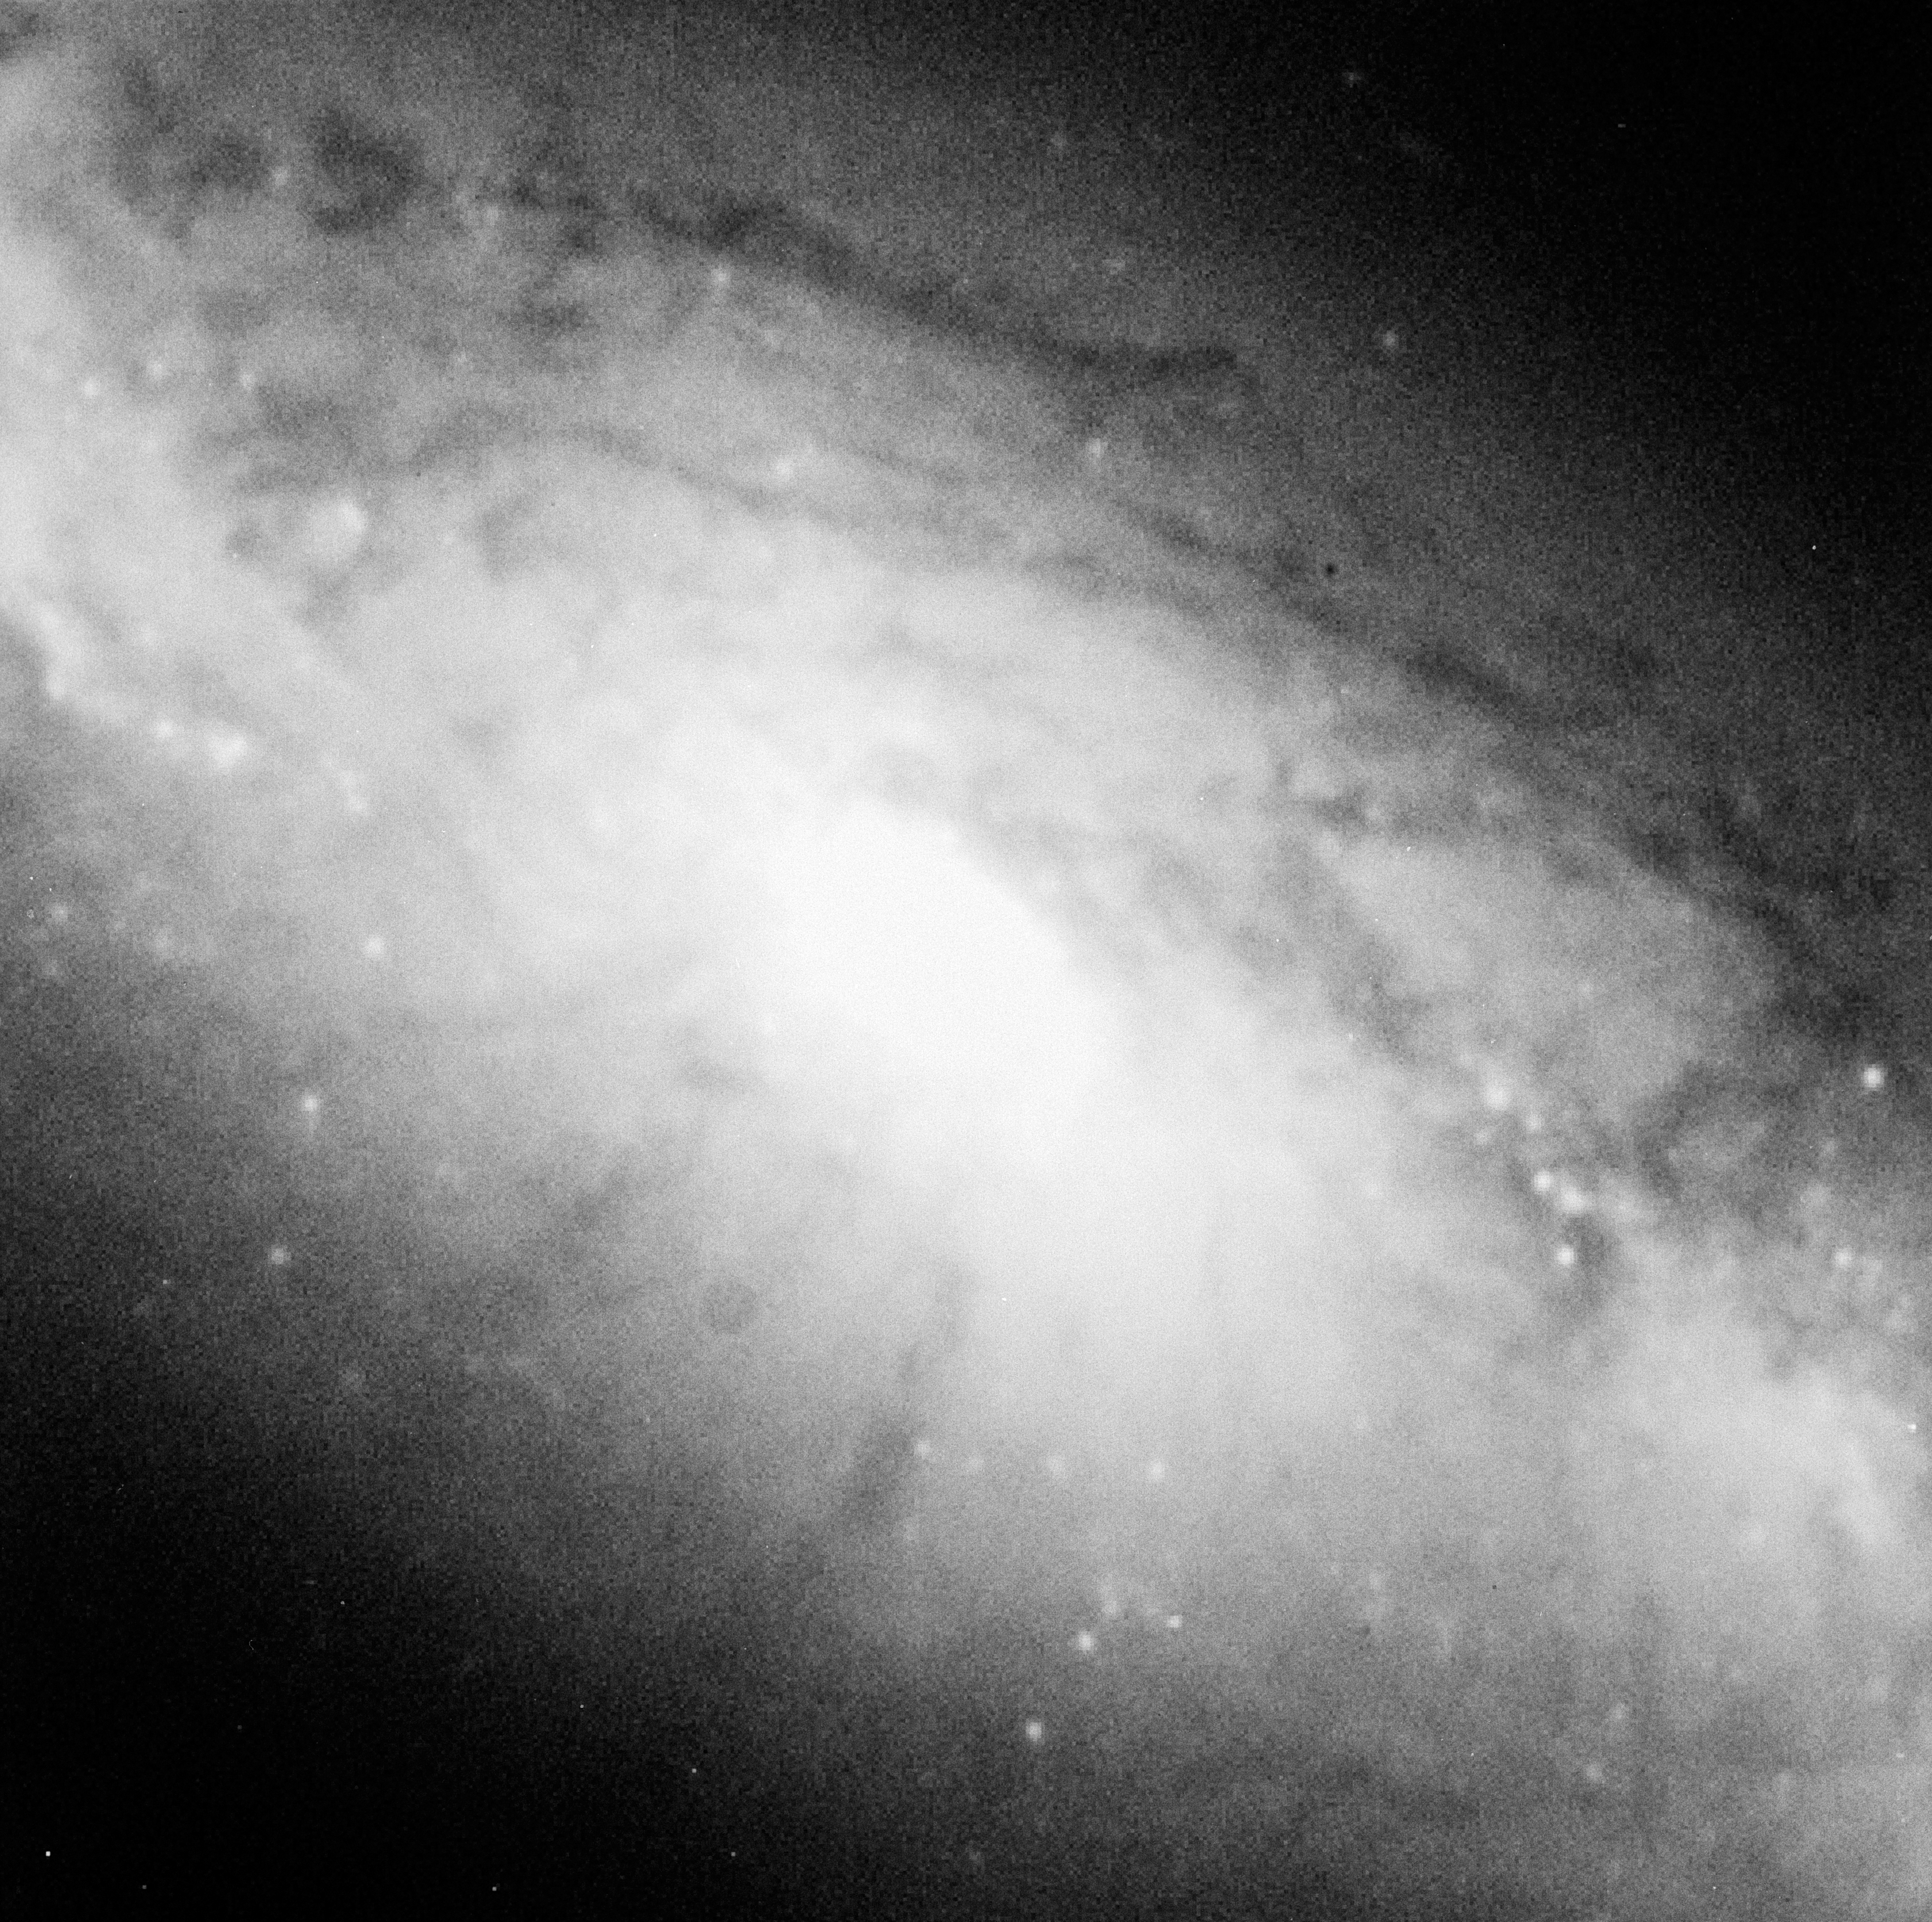

Galaxy NGC 1808

This image shows the barred spiral galaxy NGC 1808 in the constellation of Columba.

Credit: ESO